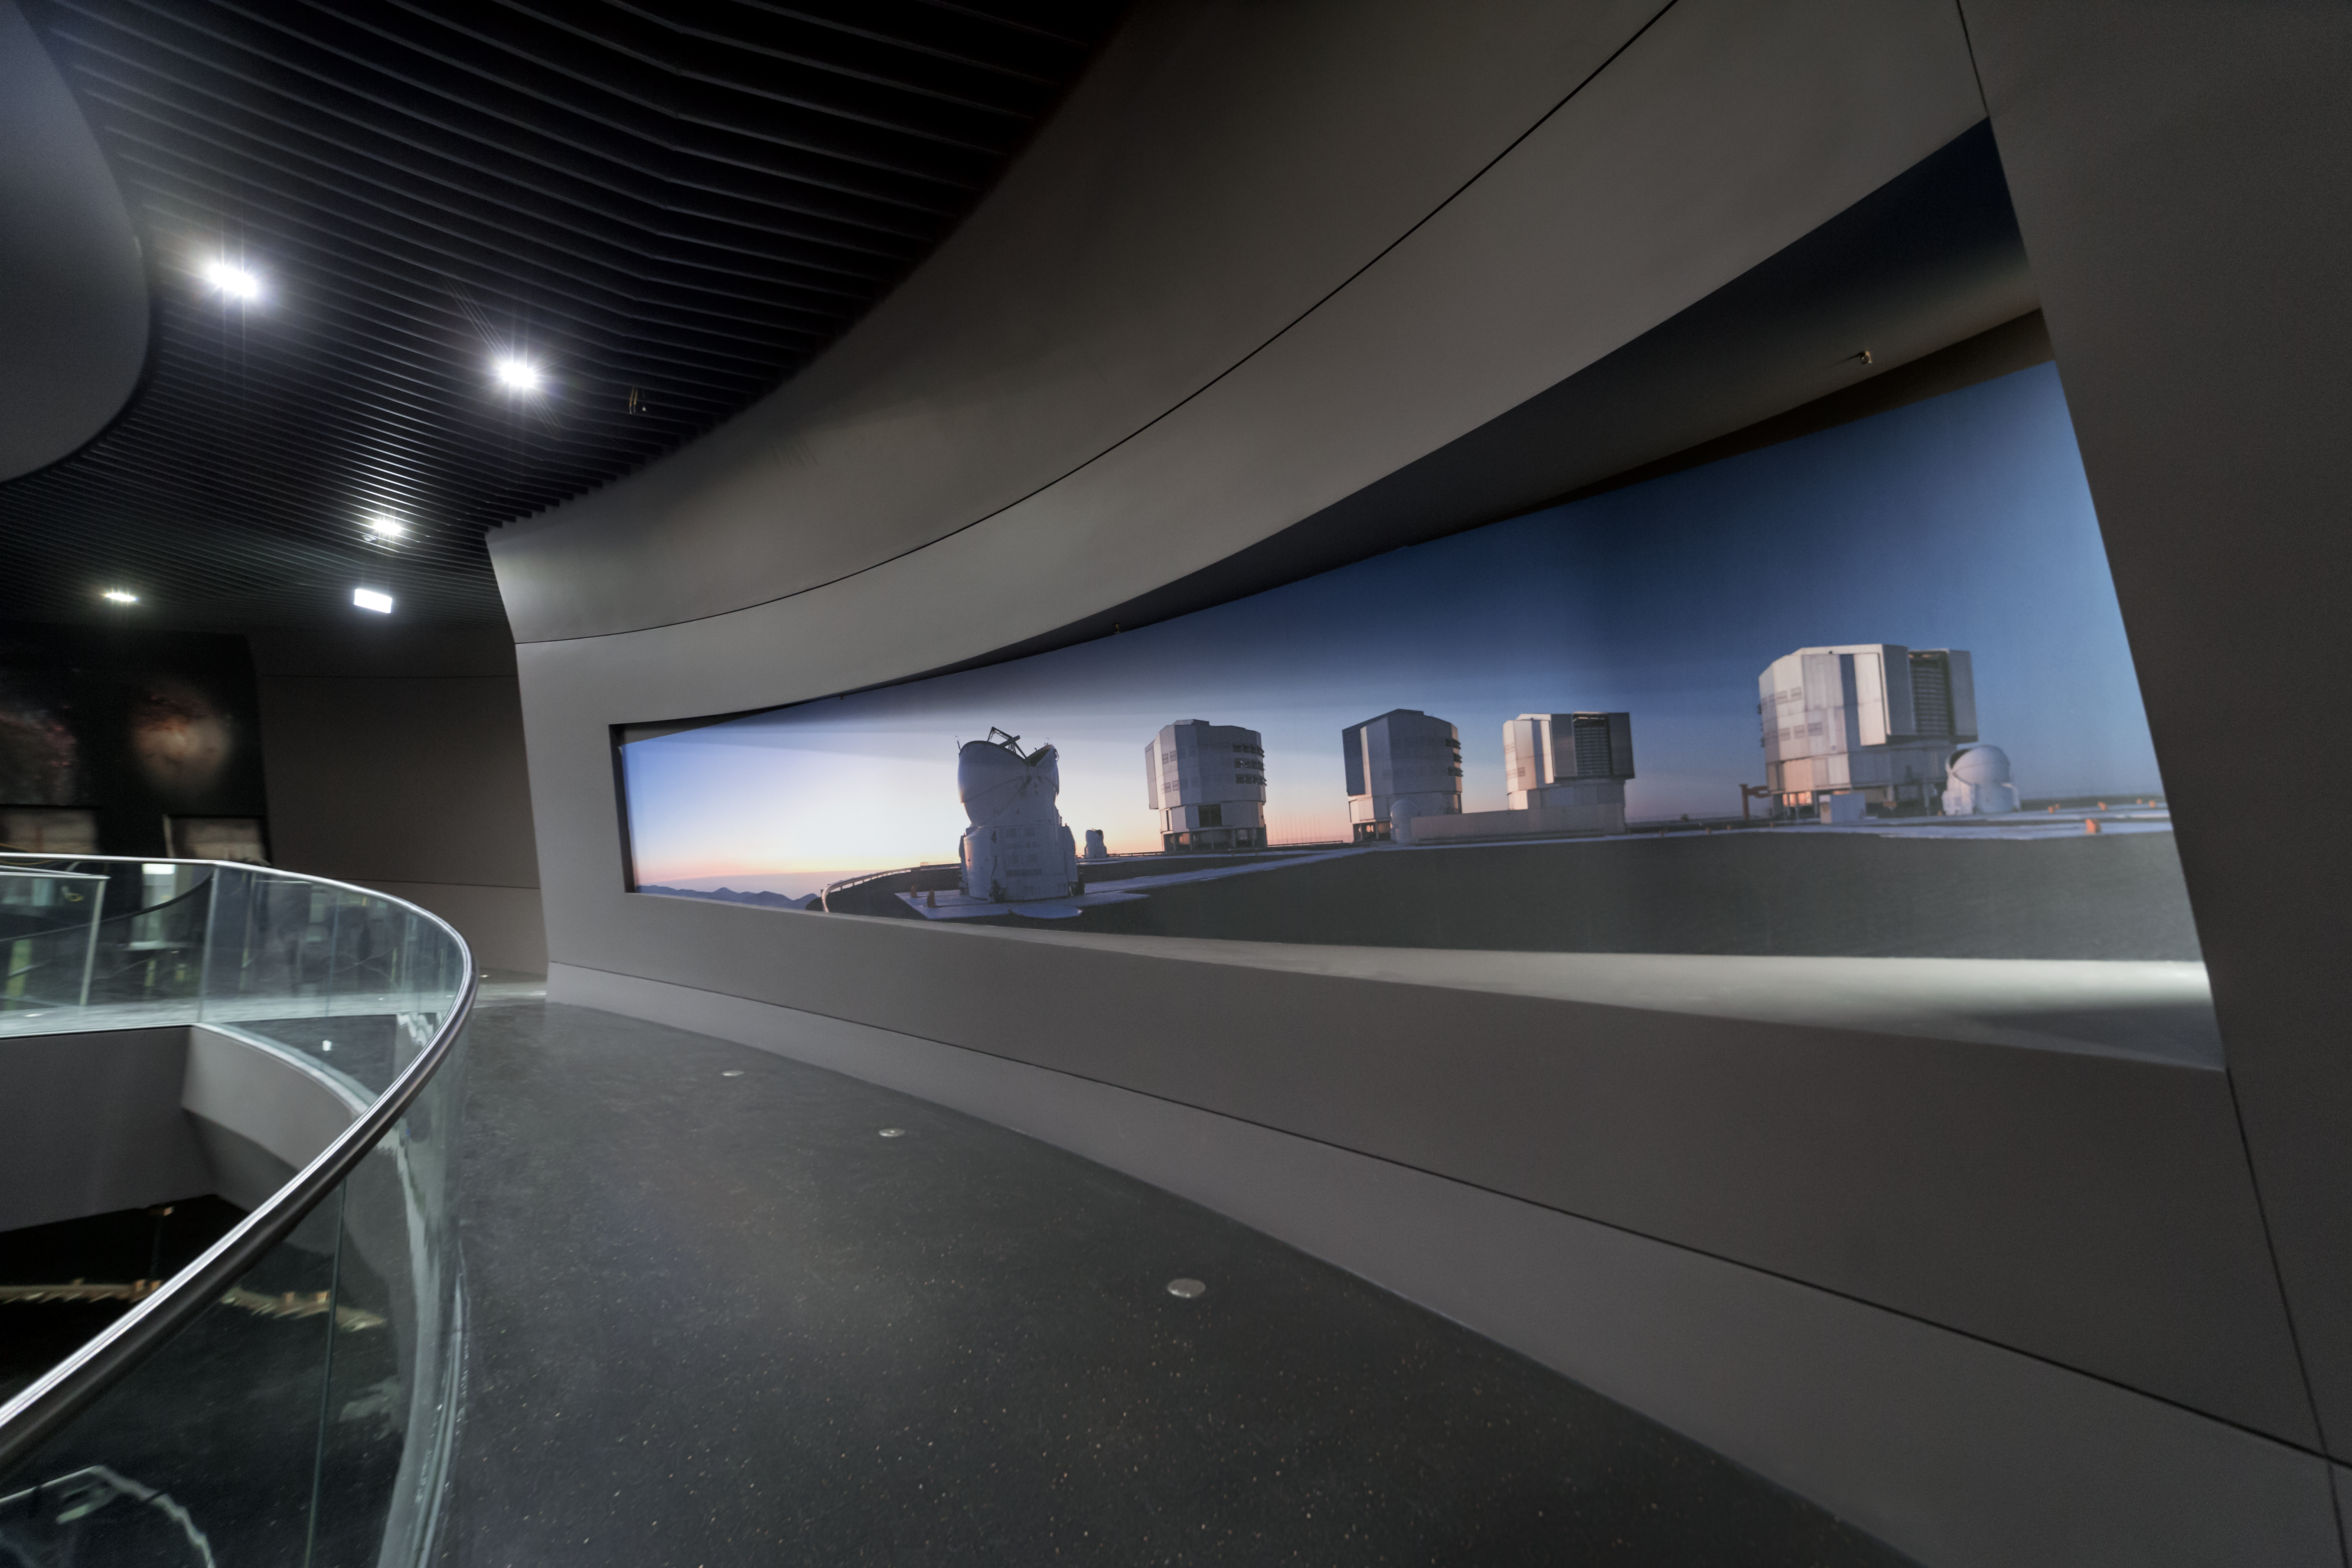

A sneak-peek into ESO's new Supernova Planetarium and Visitor Centre

Here is a sneak-peek of how the ESO Supernova is progressing. This photo from 10 Nov 2017 reveals a new walkway in ESO's new Planetarium and Visitor Centre in Garching, and panoramic images of the Very Large Telescope (VLT) in Chile.

The permanent exhibition in the ESO Supernova will be called The Living Universe.

Credit: ESO/P. Horálek